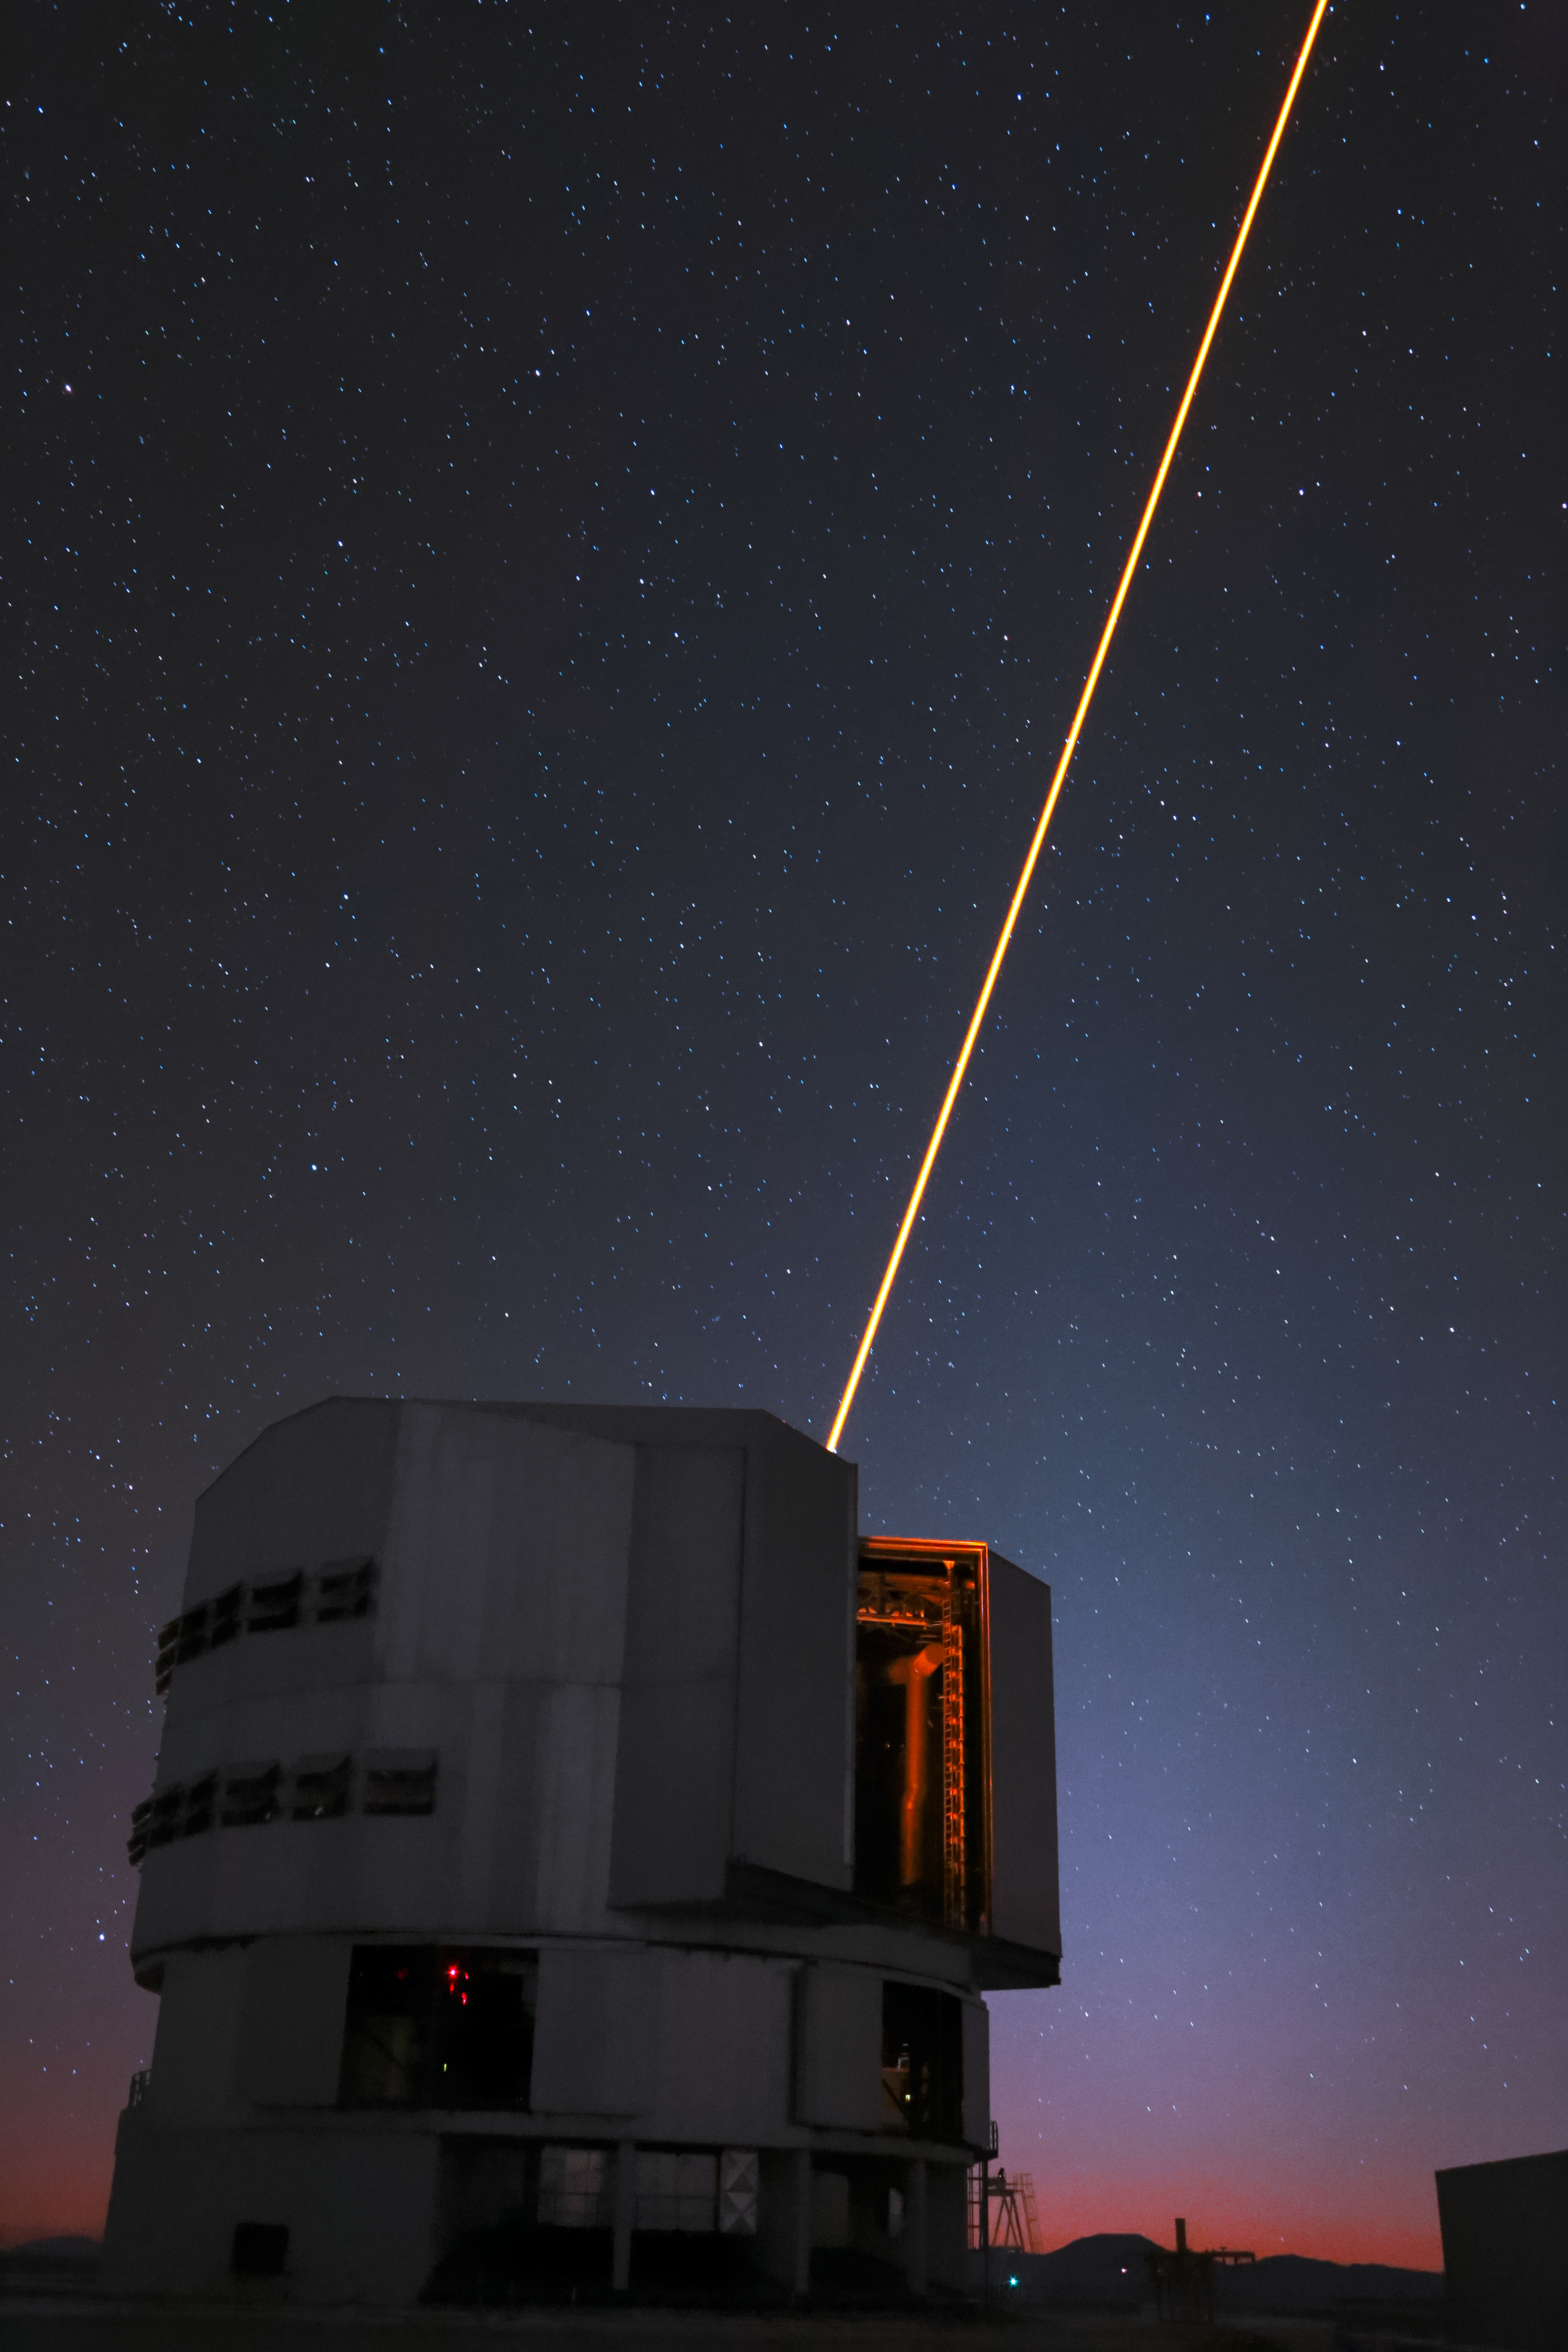

Yepun's Laser Guide Star

An orange laser beam — used to produce an artificial star high up in Earth's atmosphere — emerges from Yepun, one of the four Unit Telescopes that form part of ESO's Very Large Telescope, situated atop Cerro Paranal in northern Chile.

Credit: ESO/ F. Char